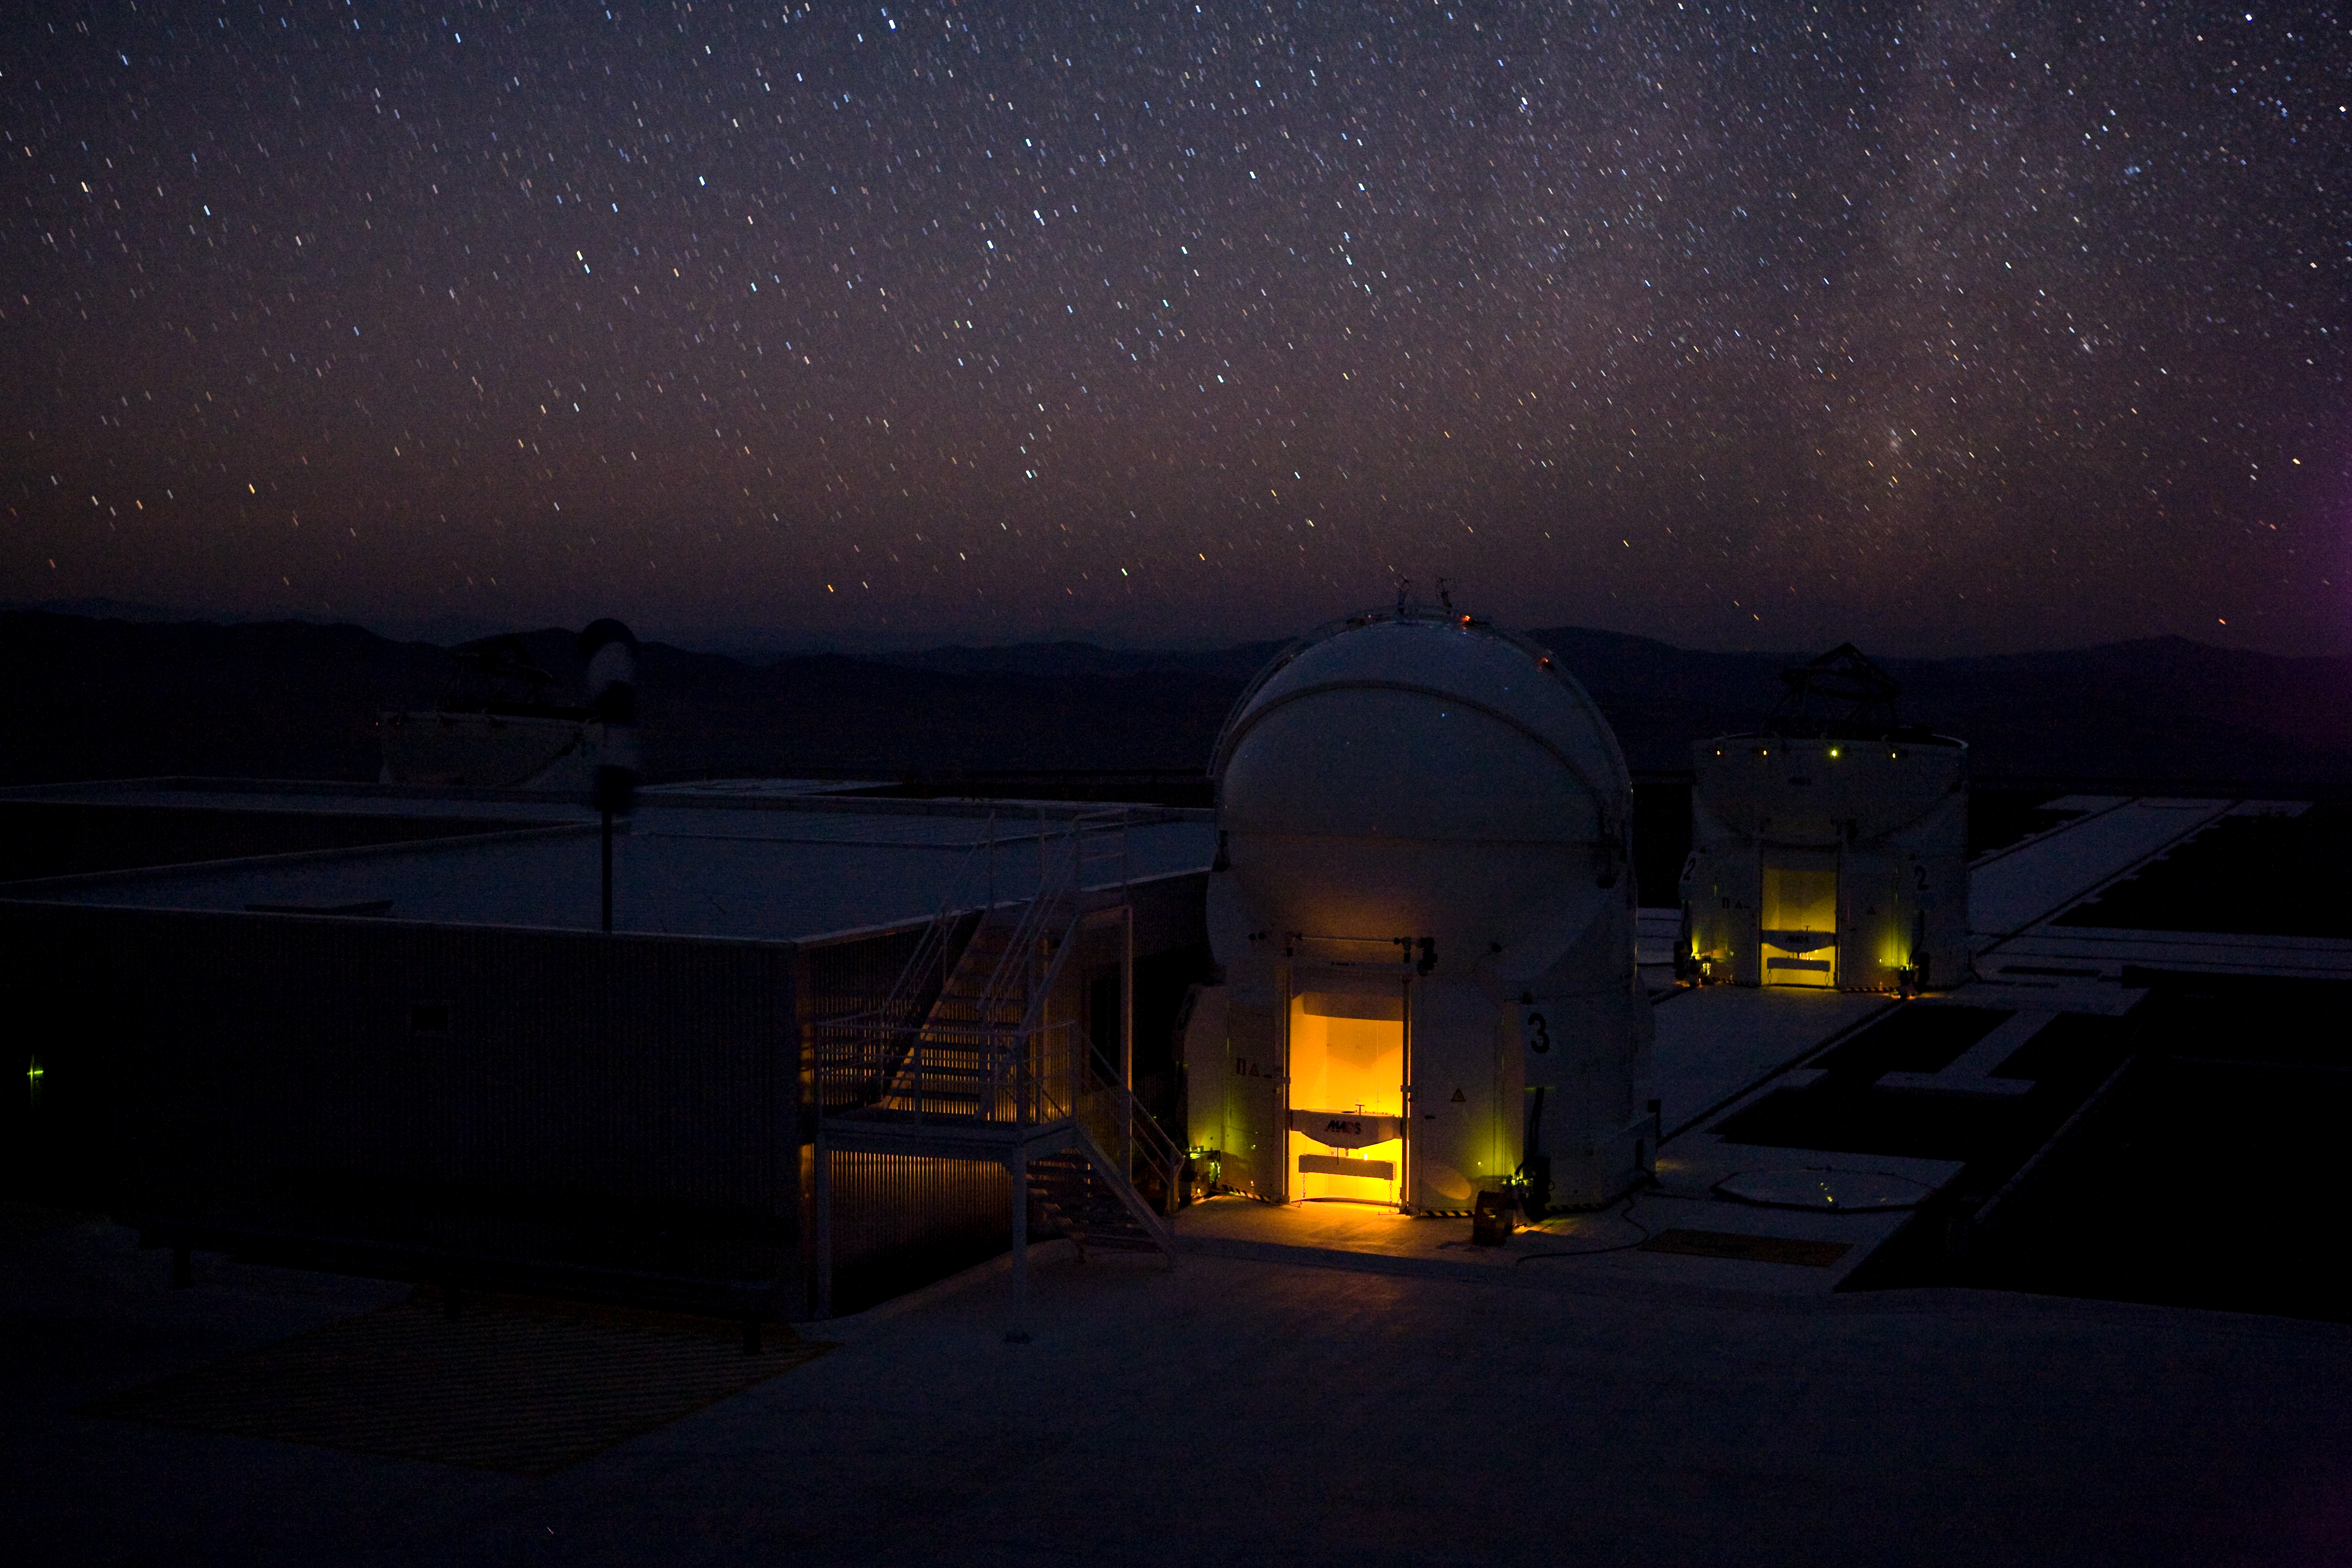

The VLT Auxiliary Telescope

The telescope in the image is one of the four 1.8-metre Auxiliary Telescopes, part of the Very Large Telescope Interferometer (VLTI). The VLTI consists of four 8.2-metre telescopes, and the four smaller Auxiliary Telescopes, which have mirrors 1.8 metres across. Thanks to the size of the telescopes, their cutting-edge technology, and the excellent conditions at the site, it is no wonder that Paranal is considered the most advanced visible-light observatory in the world.

Credit: ESO/H.H.Heyer